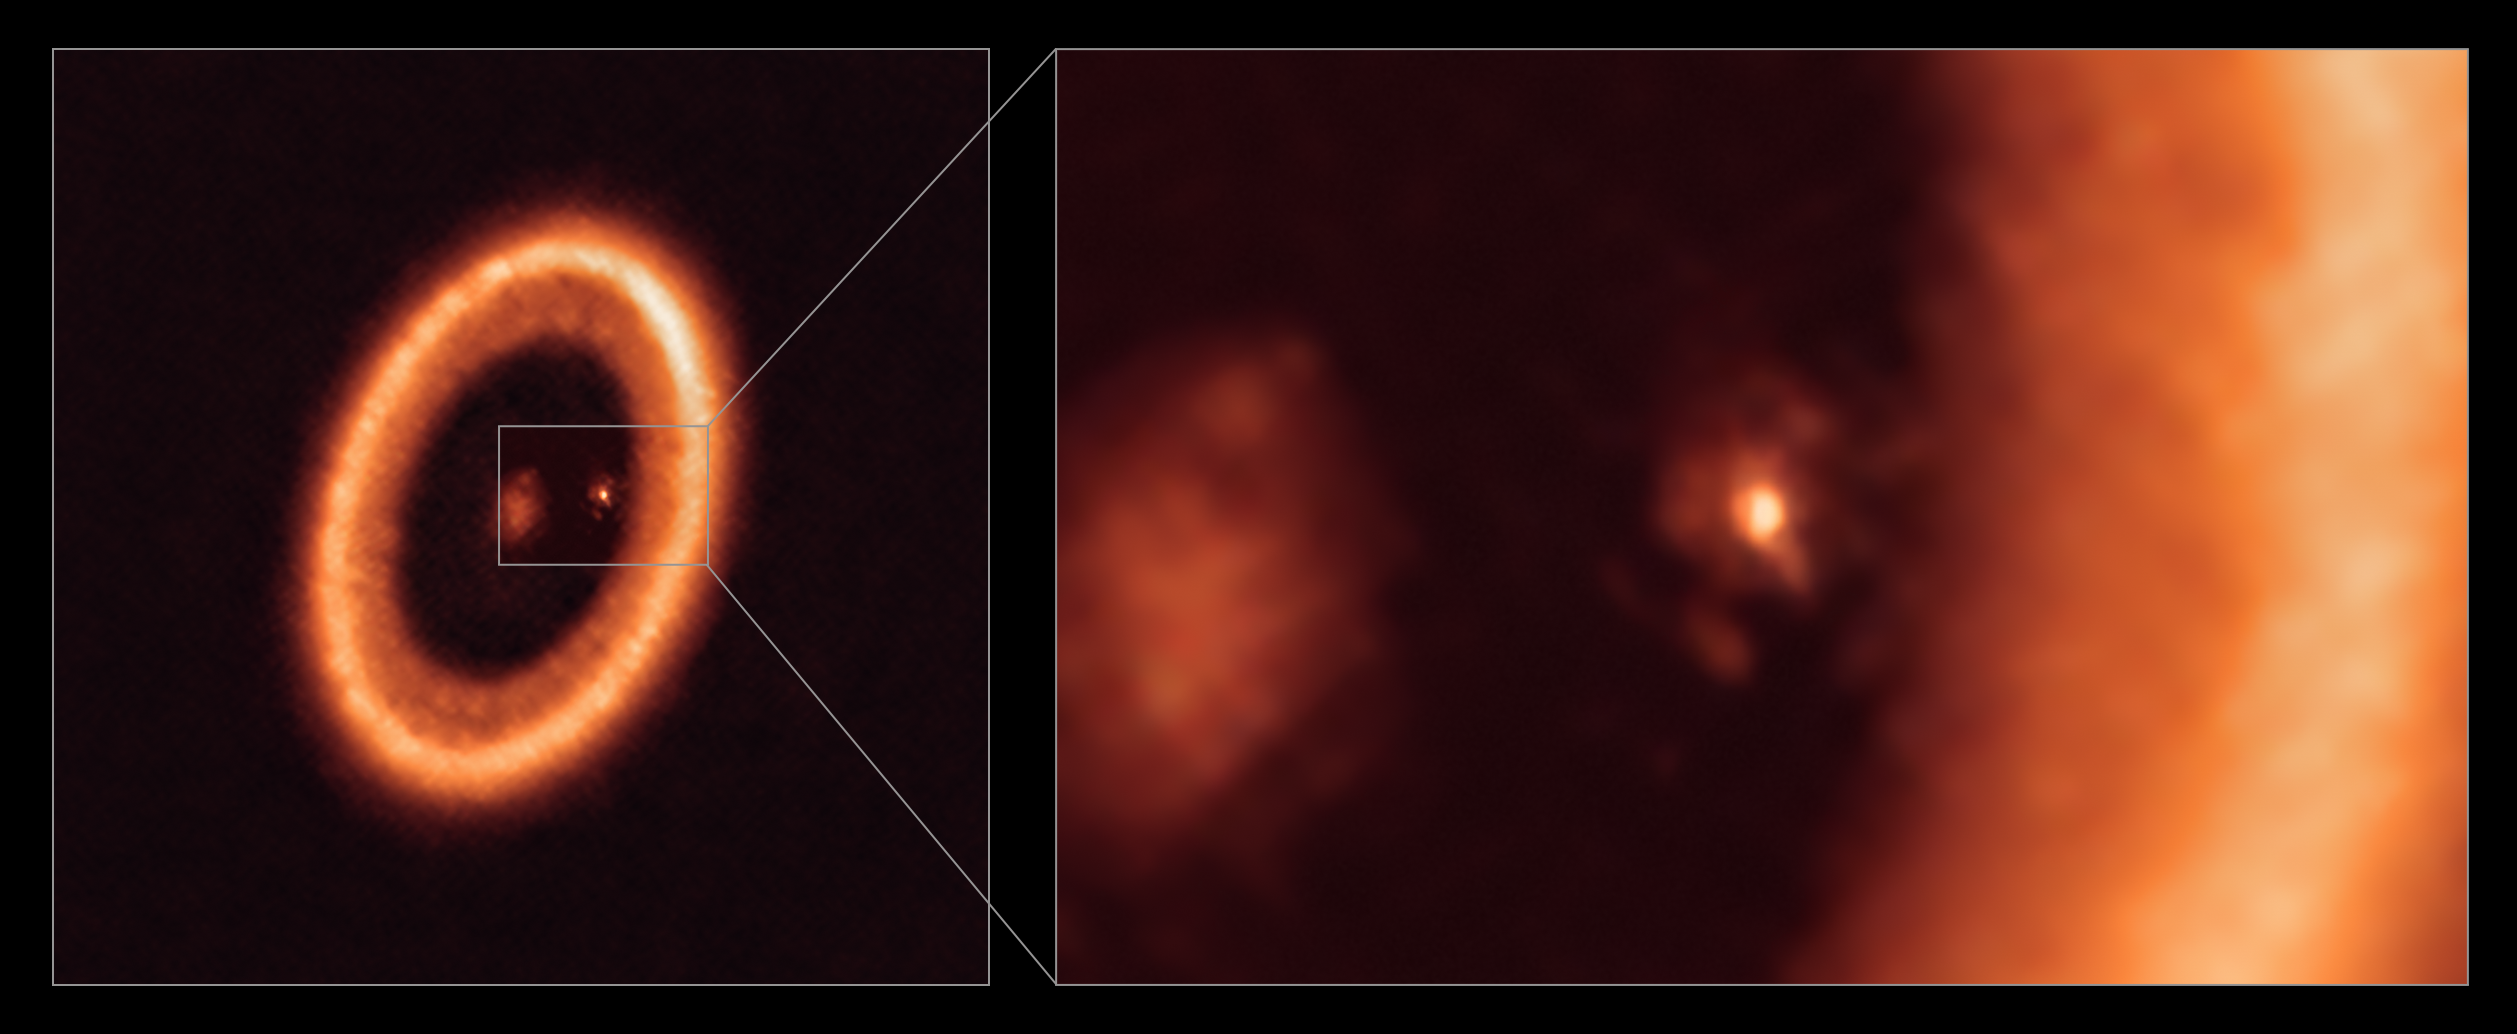

Wide and close-up views of a moon-forming disc as seen with ALMA

This image, taken with the Atacama Large Millimeter/submillimeter Array (ALMA), in which ESO is a partner, shows wide (left) and close-up (right) views of the moon-forming disc surrounding PDS 70c, a young Jupiter-like planet nearly 400 light-years away. The close-up view shows PDS 70c and its circumplanetary disc centre-front, with the larger circumstellar ring-like disc taking up most of the right-hand side of the image. The star PDS 70 is at the centre of the wide-view image on the left.

Two planets have been found in the system, PDS 70c and PDS 70b, the latter not being visible in this image. They have carved a cavity in the circumstellar disc as they gobbled up material from the disc itself, growing in size. In this process, PDS 70c acquired its own circumplanetary disc, which contributes to the growth of the planet and where moons can form. This circumplanetary disc is as large as the Sun-Earth distance and has enough mass to form up to three satellites the size of the Moon.

Credit: ALMA (ESO/NAOJ/NRAO)/Benisty et al.